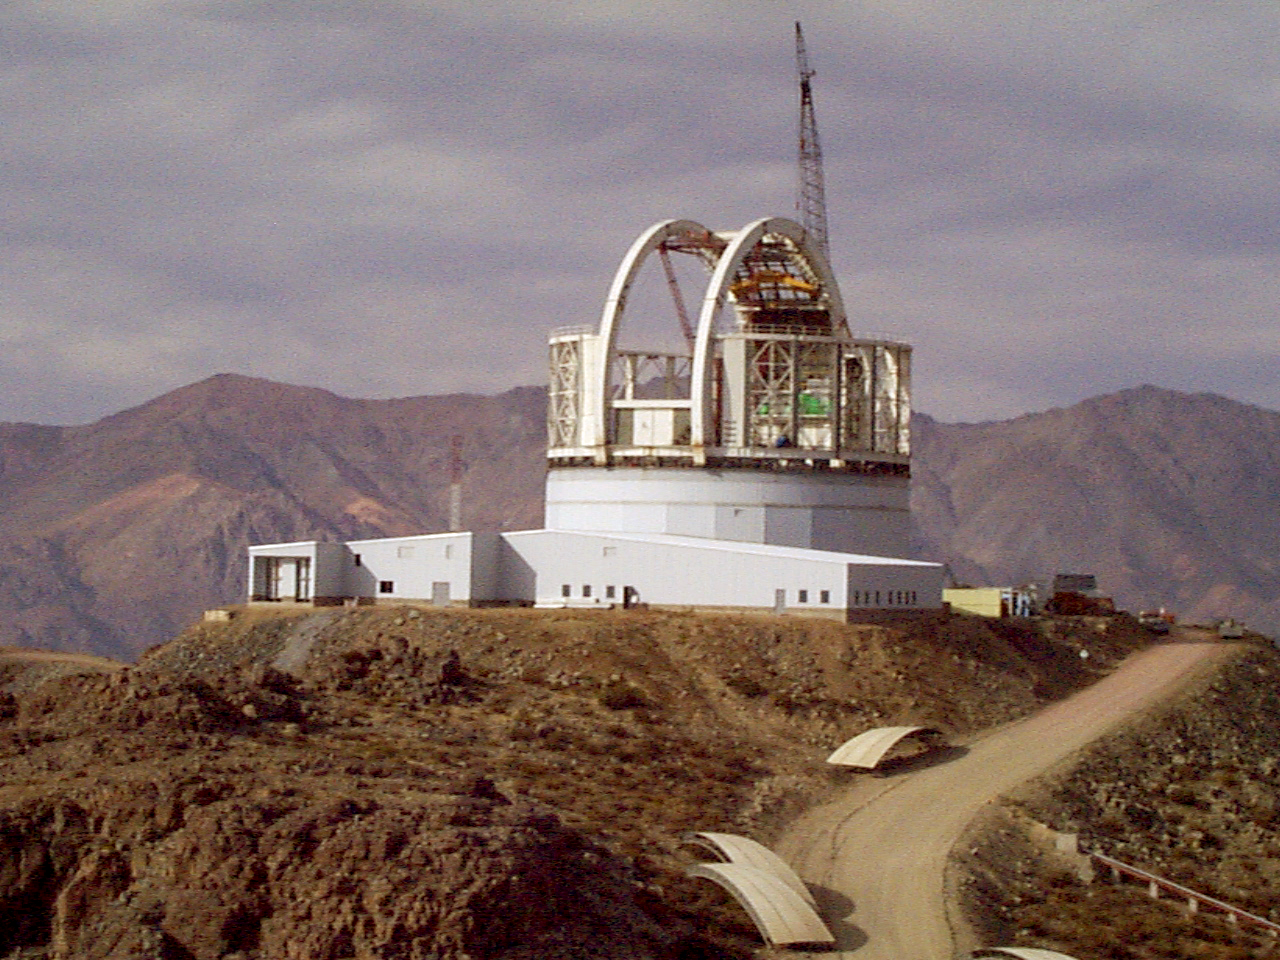

Gemini South, Cerro Pachon

Progress at the Chilean site at Cerro Pachon, April 22nd, 1998. Taken by a digital camera on-site.

Credit: NOIRLab/NSF/AURA